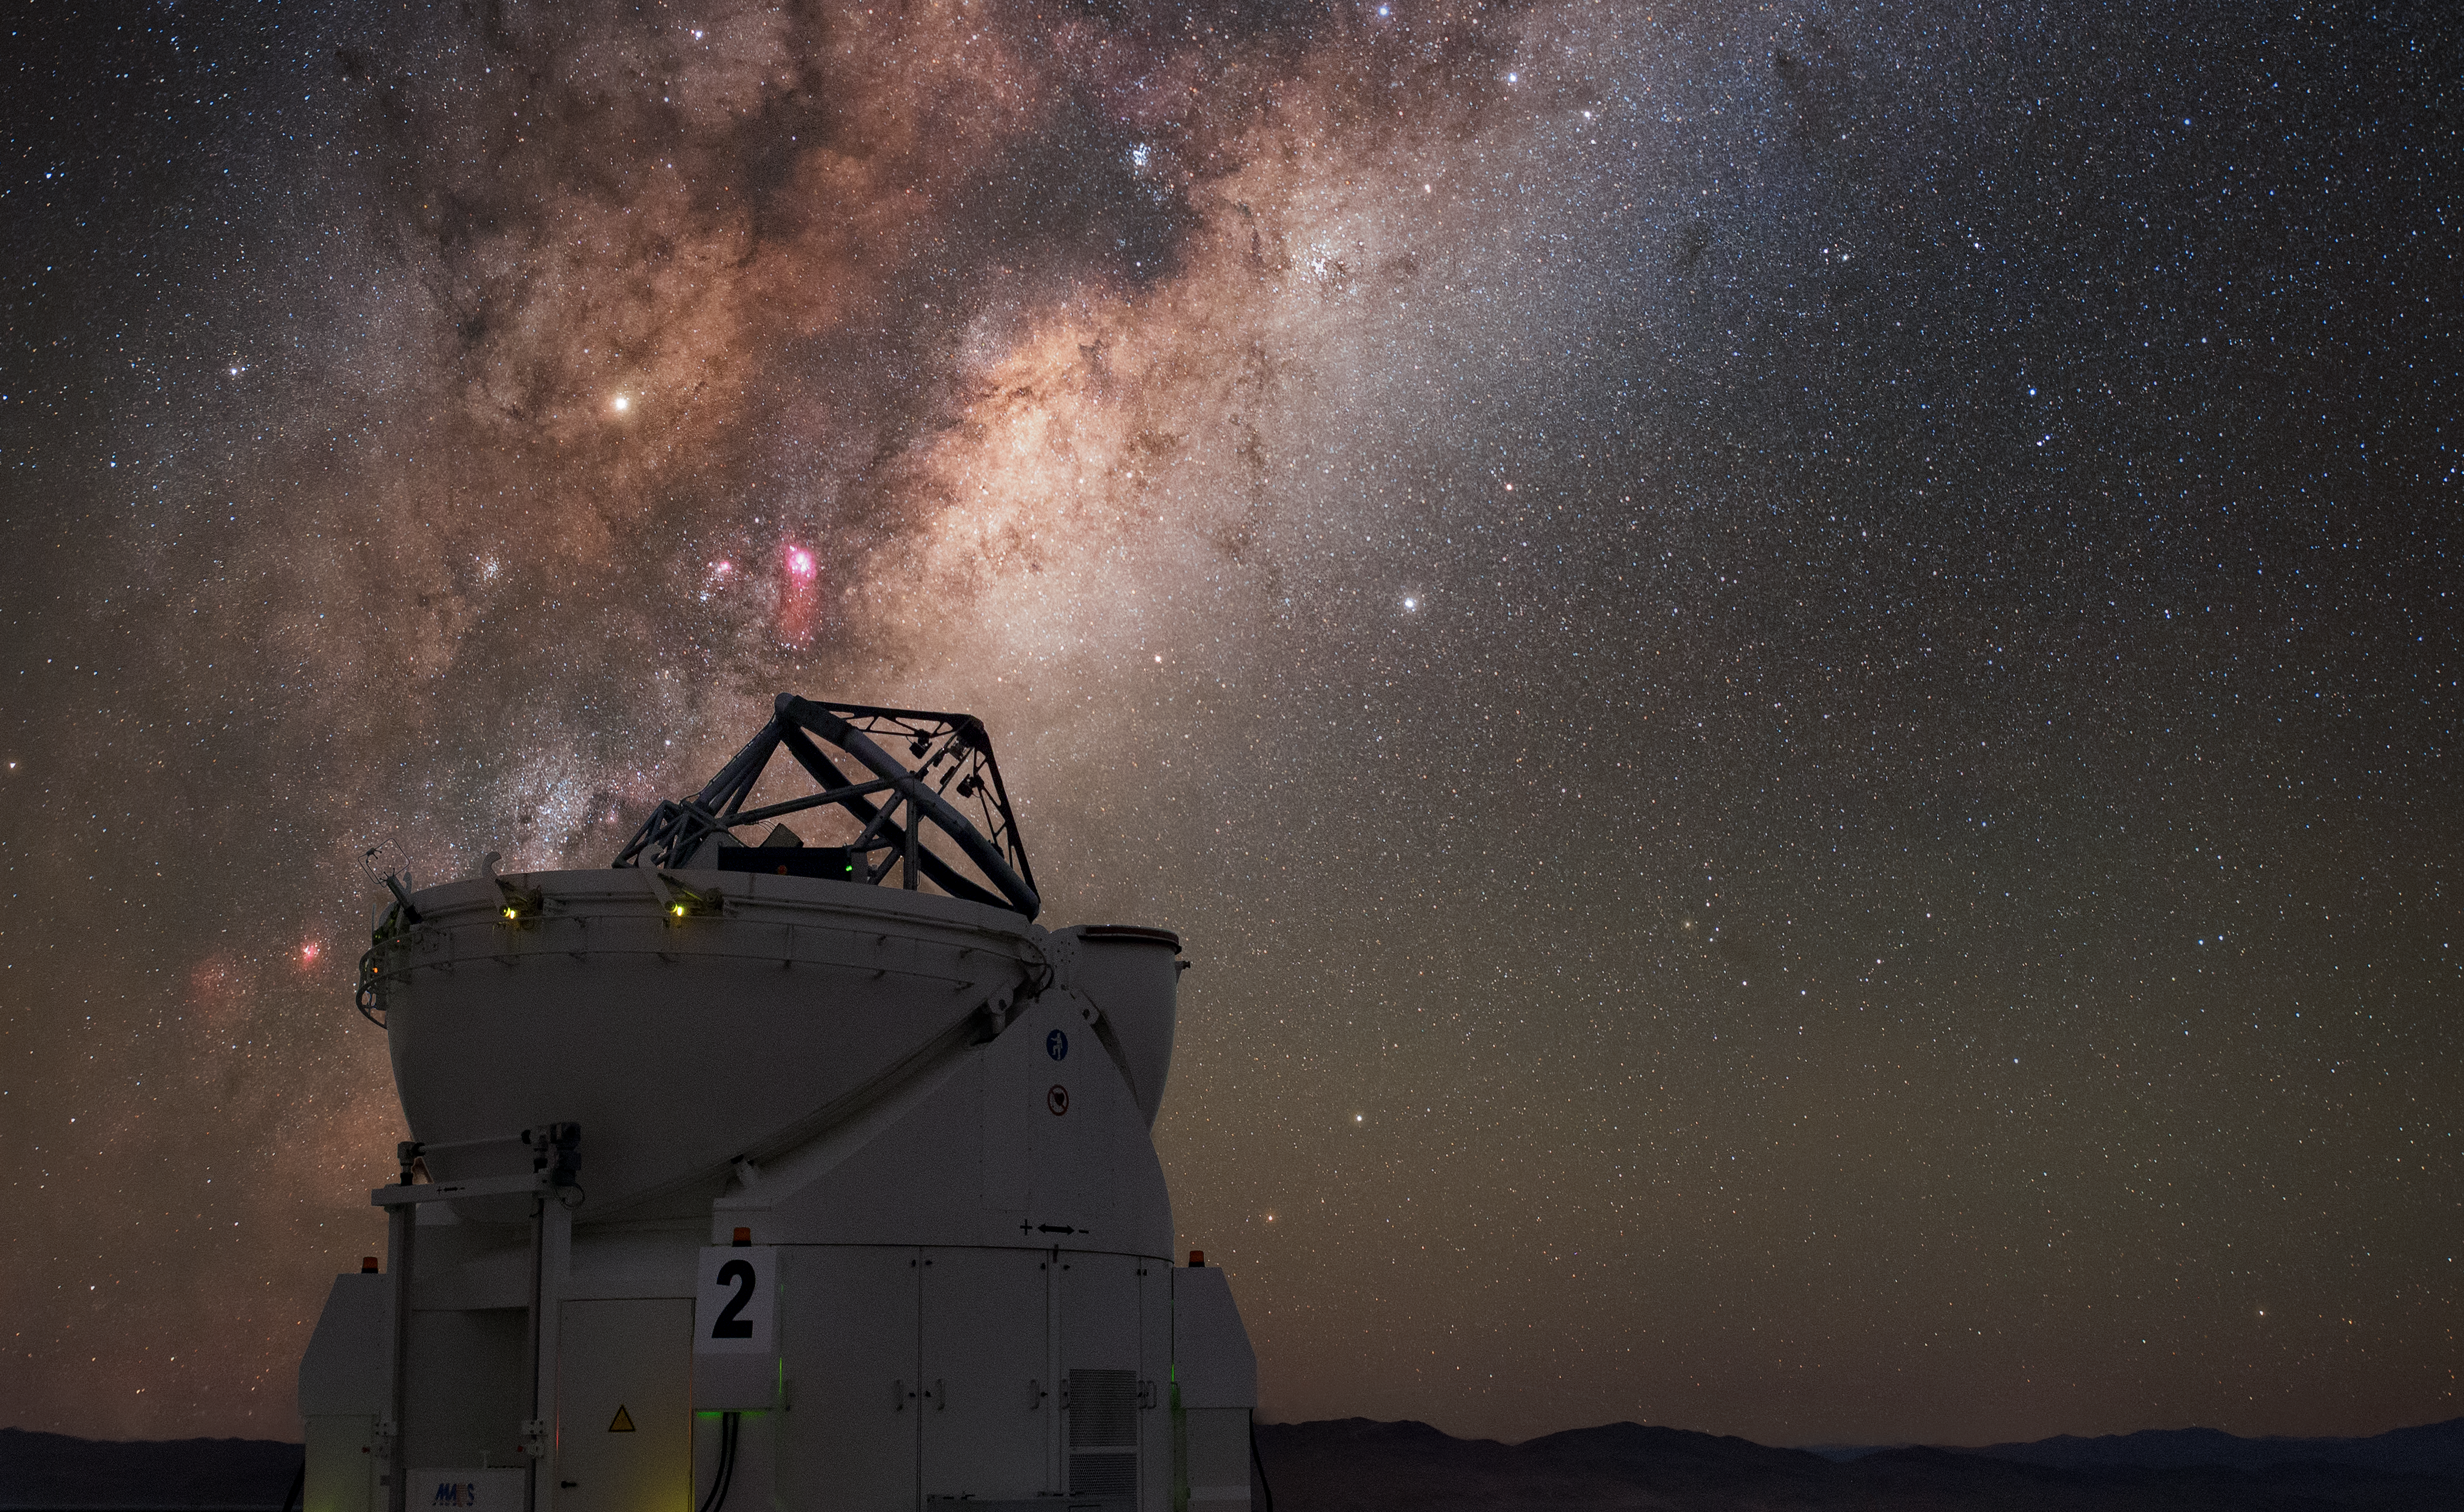

VLT's Auxiliary

One of the four Auxiliary Telescopes of ESO's Very Large Telescope (VLT) fixes its gaze on the sky above its home at the Paranal Observatory. The auxiliary telescopes feed light into the Very Large Telescope Interferometer (VLTI), increasing quantity of data, and the resolution of the images produced. Paranal's location at an altitude of 2600 metres in the Chilean Atacama Desert offers excellent viewing conditions, enjoying about 300 clear nights per year. As exemplified in this image, our own galaxy the Milky Way is visible as a bright band overhead in the breathtaking skies of the southern hemisphere.

Credit: Carlos Fairbairn/ESO